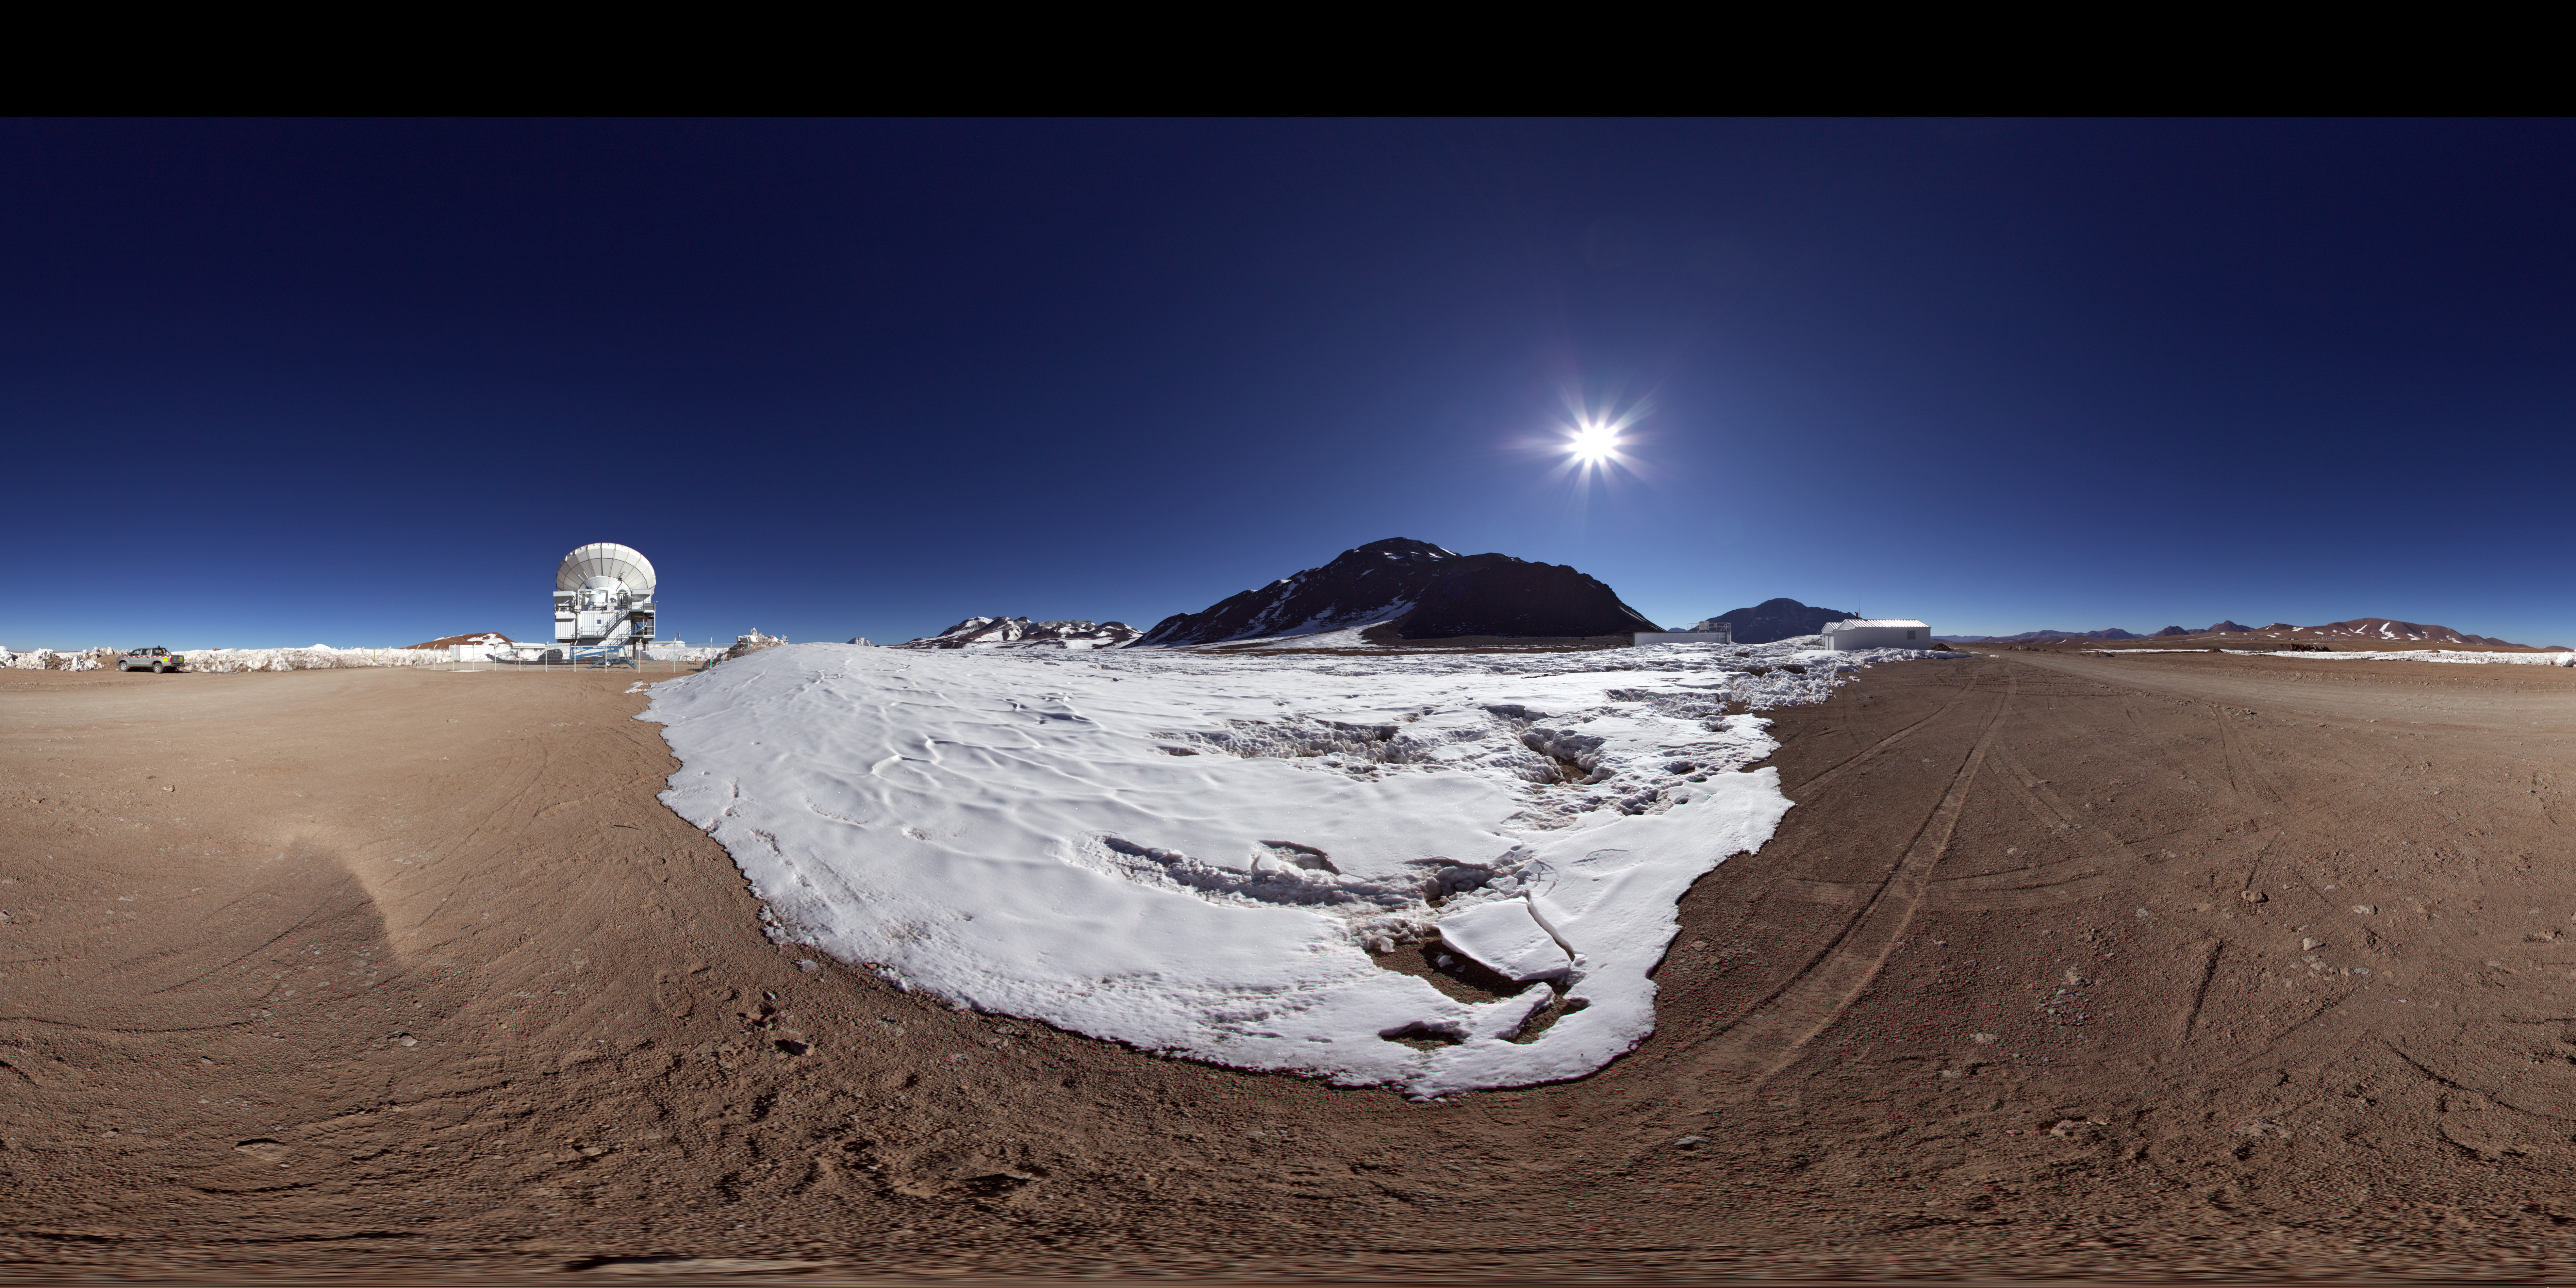

APEX outside distant panorama

In the distance of this 360 degree panorama image the Atacama Pathfinder Experiment (APEX) can be seen. APEX is a 12-metre diameter antenna located at an altitude of 5100 metres, on the Chajnantor plateau in Chile’s Atacama region. The antenna observes the Universe at millimetre and submillimetre wavelengths.

Credit: ESO